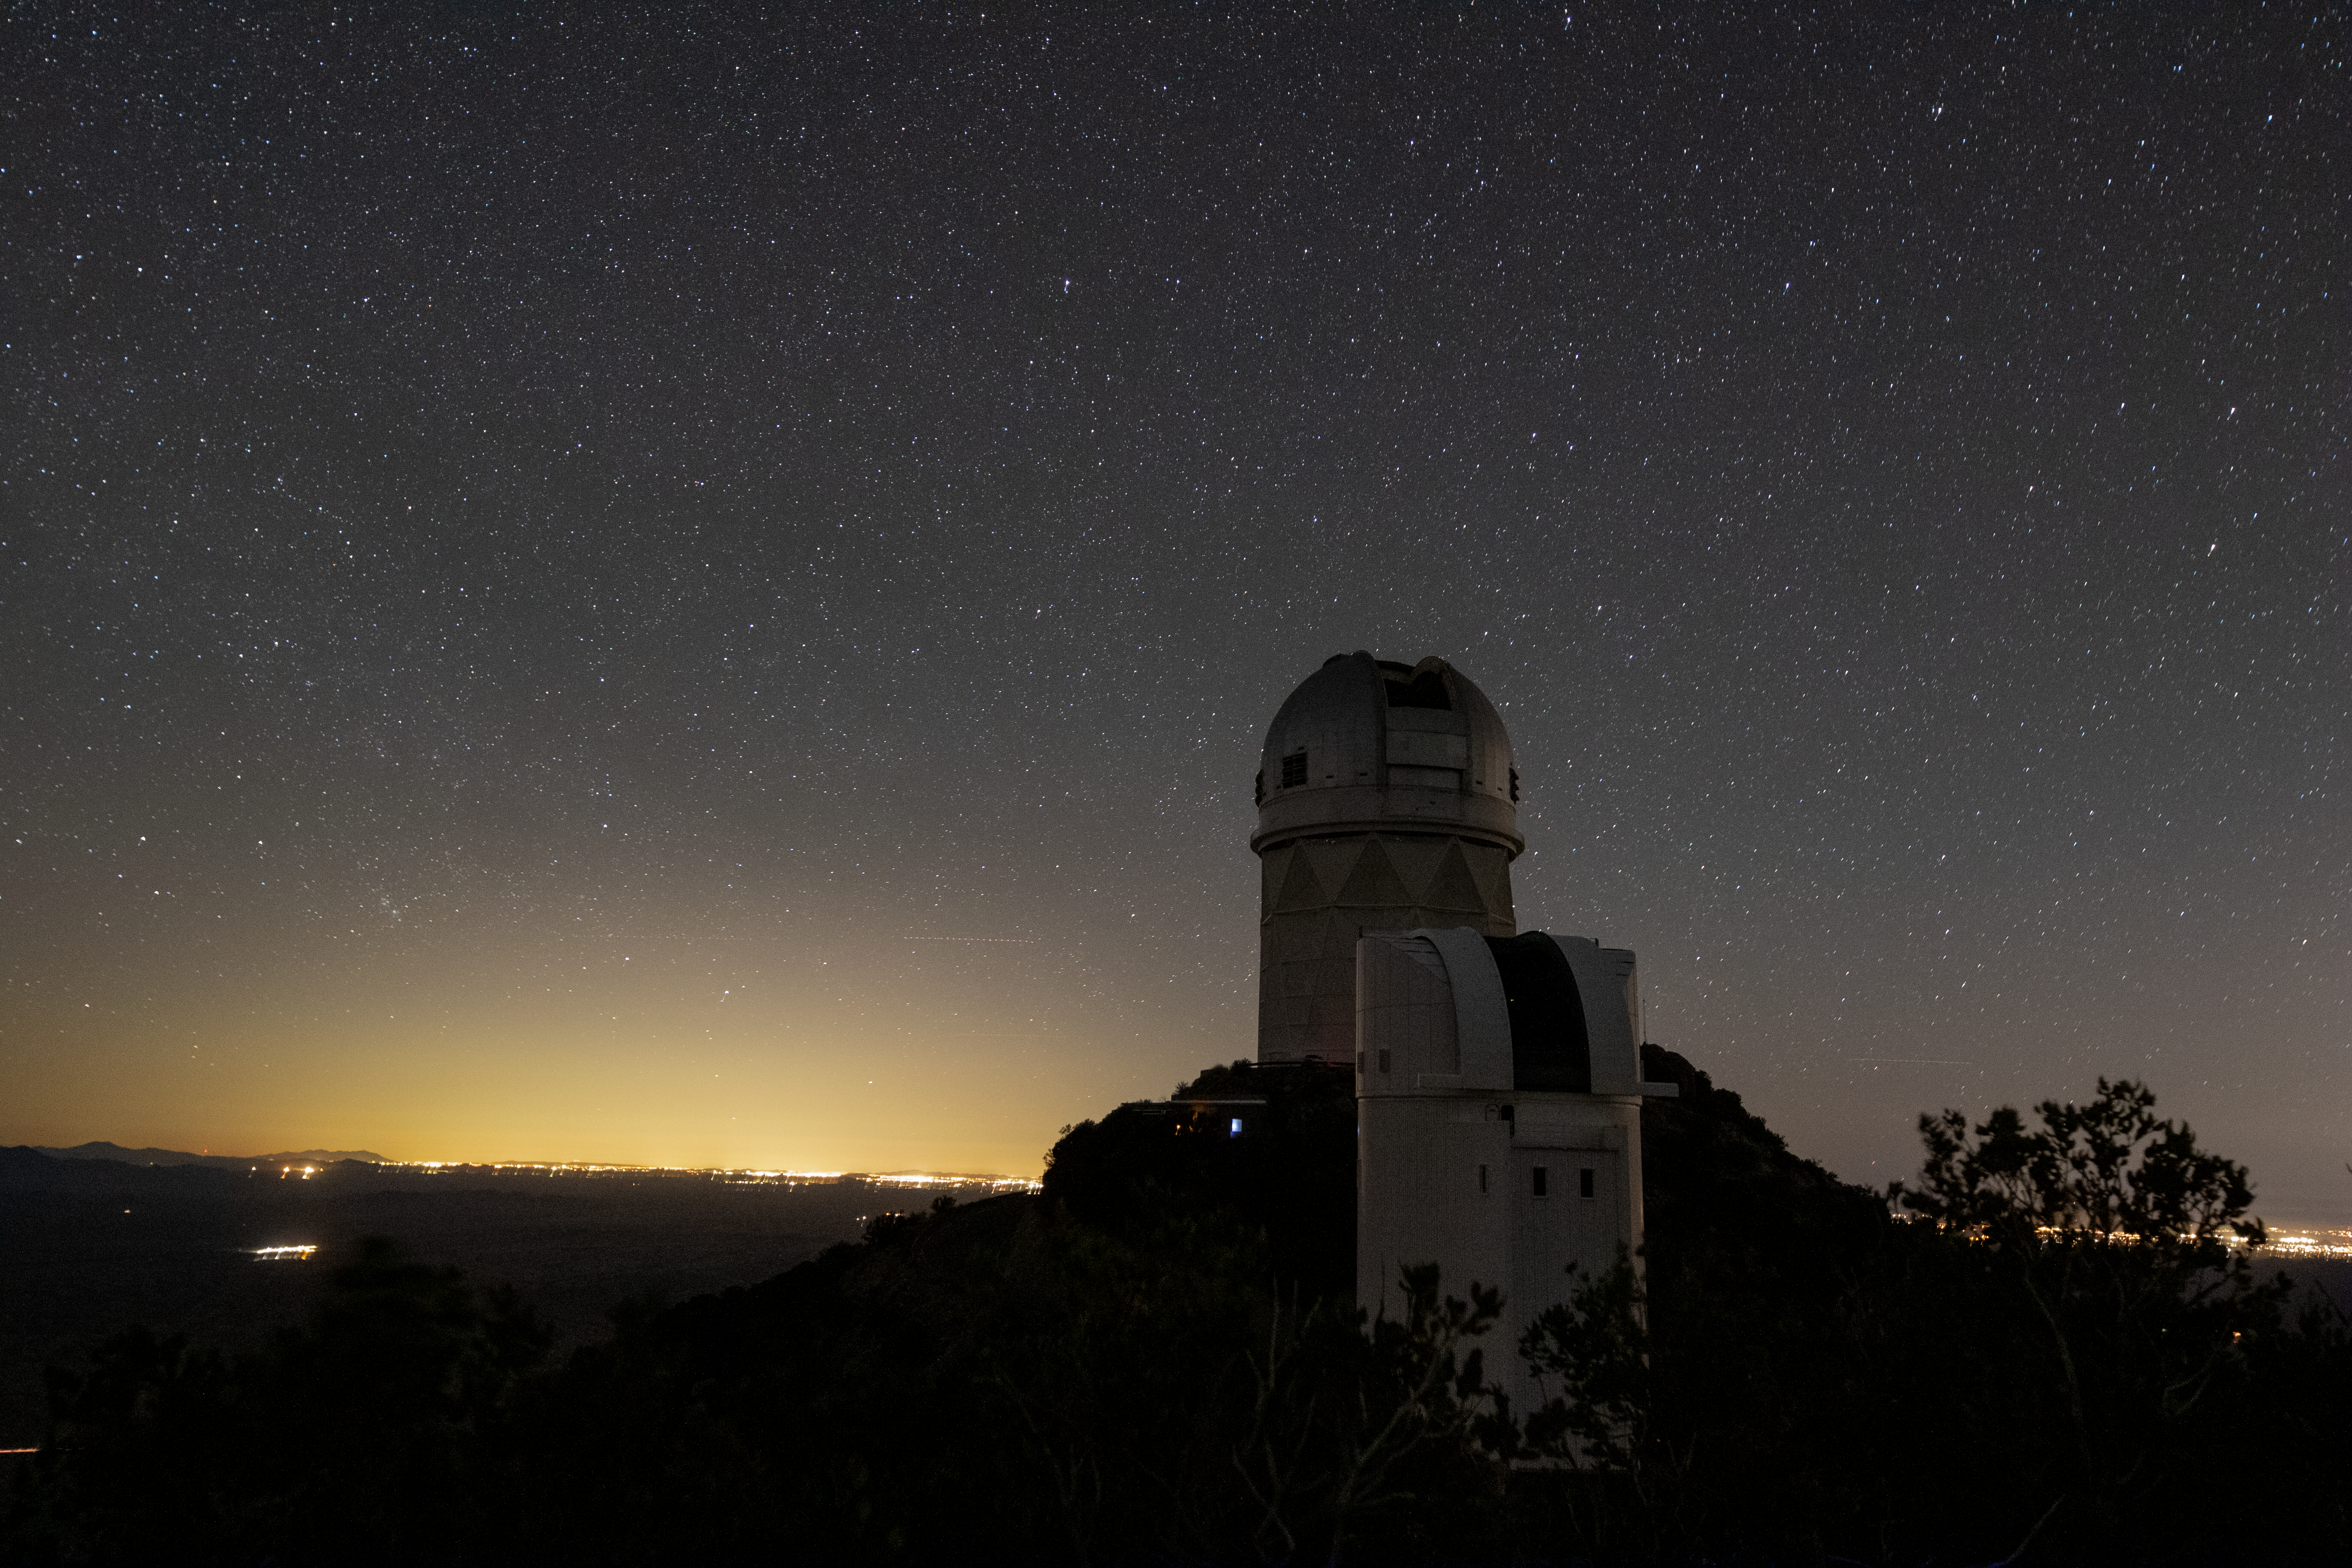

UArizona Bok and Nicholas U. Mayall Telescopes at Night

UA Bok 2.3-meter Telescope and Nicholas U. Mayall 4-meter Telescope underneath a blanket of stars on Kitt Peak National Observatory in Arizona, as they are illuminated by the city lights of Tucson in the background.

Credit: Kitt Peak National Observatory/NOIRLab/NSF/AURA/P. Marenfeld